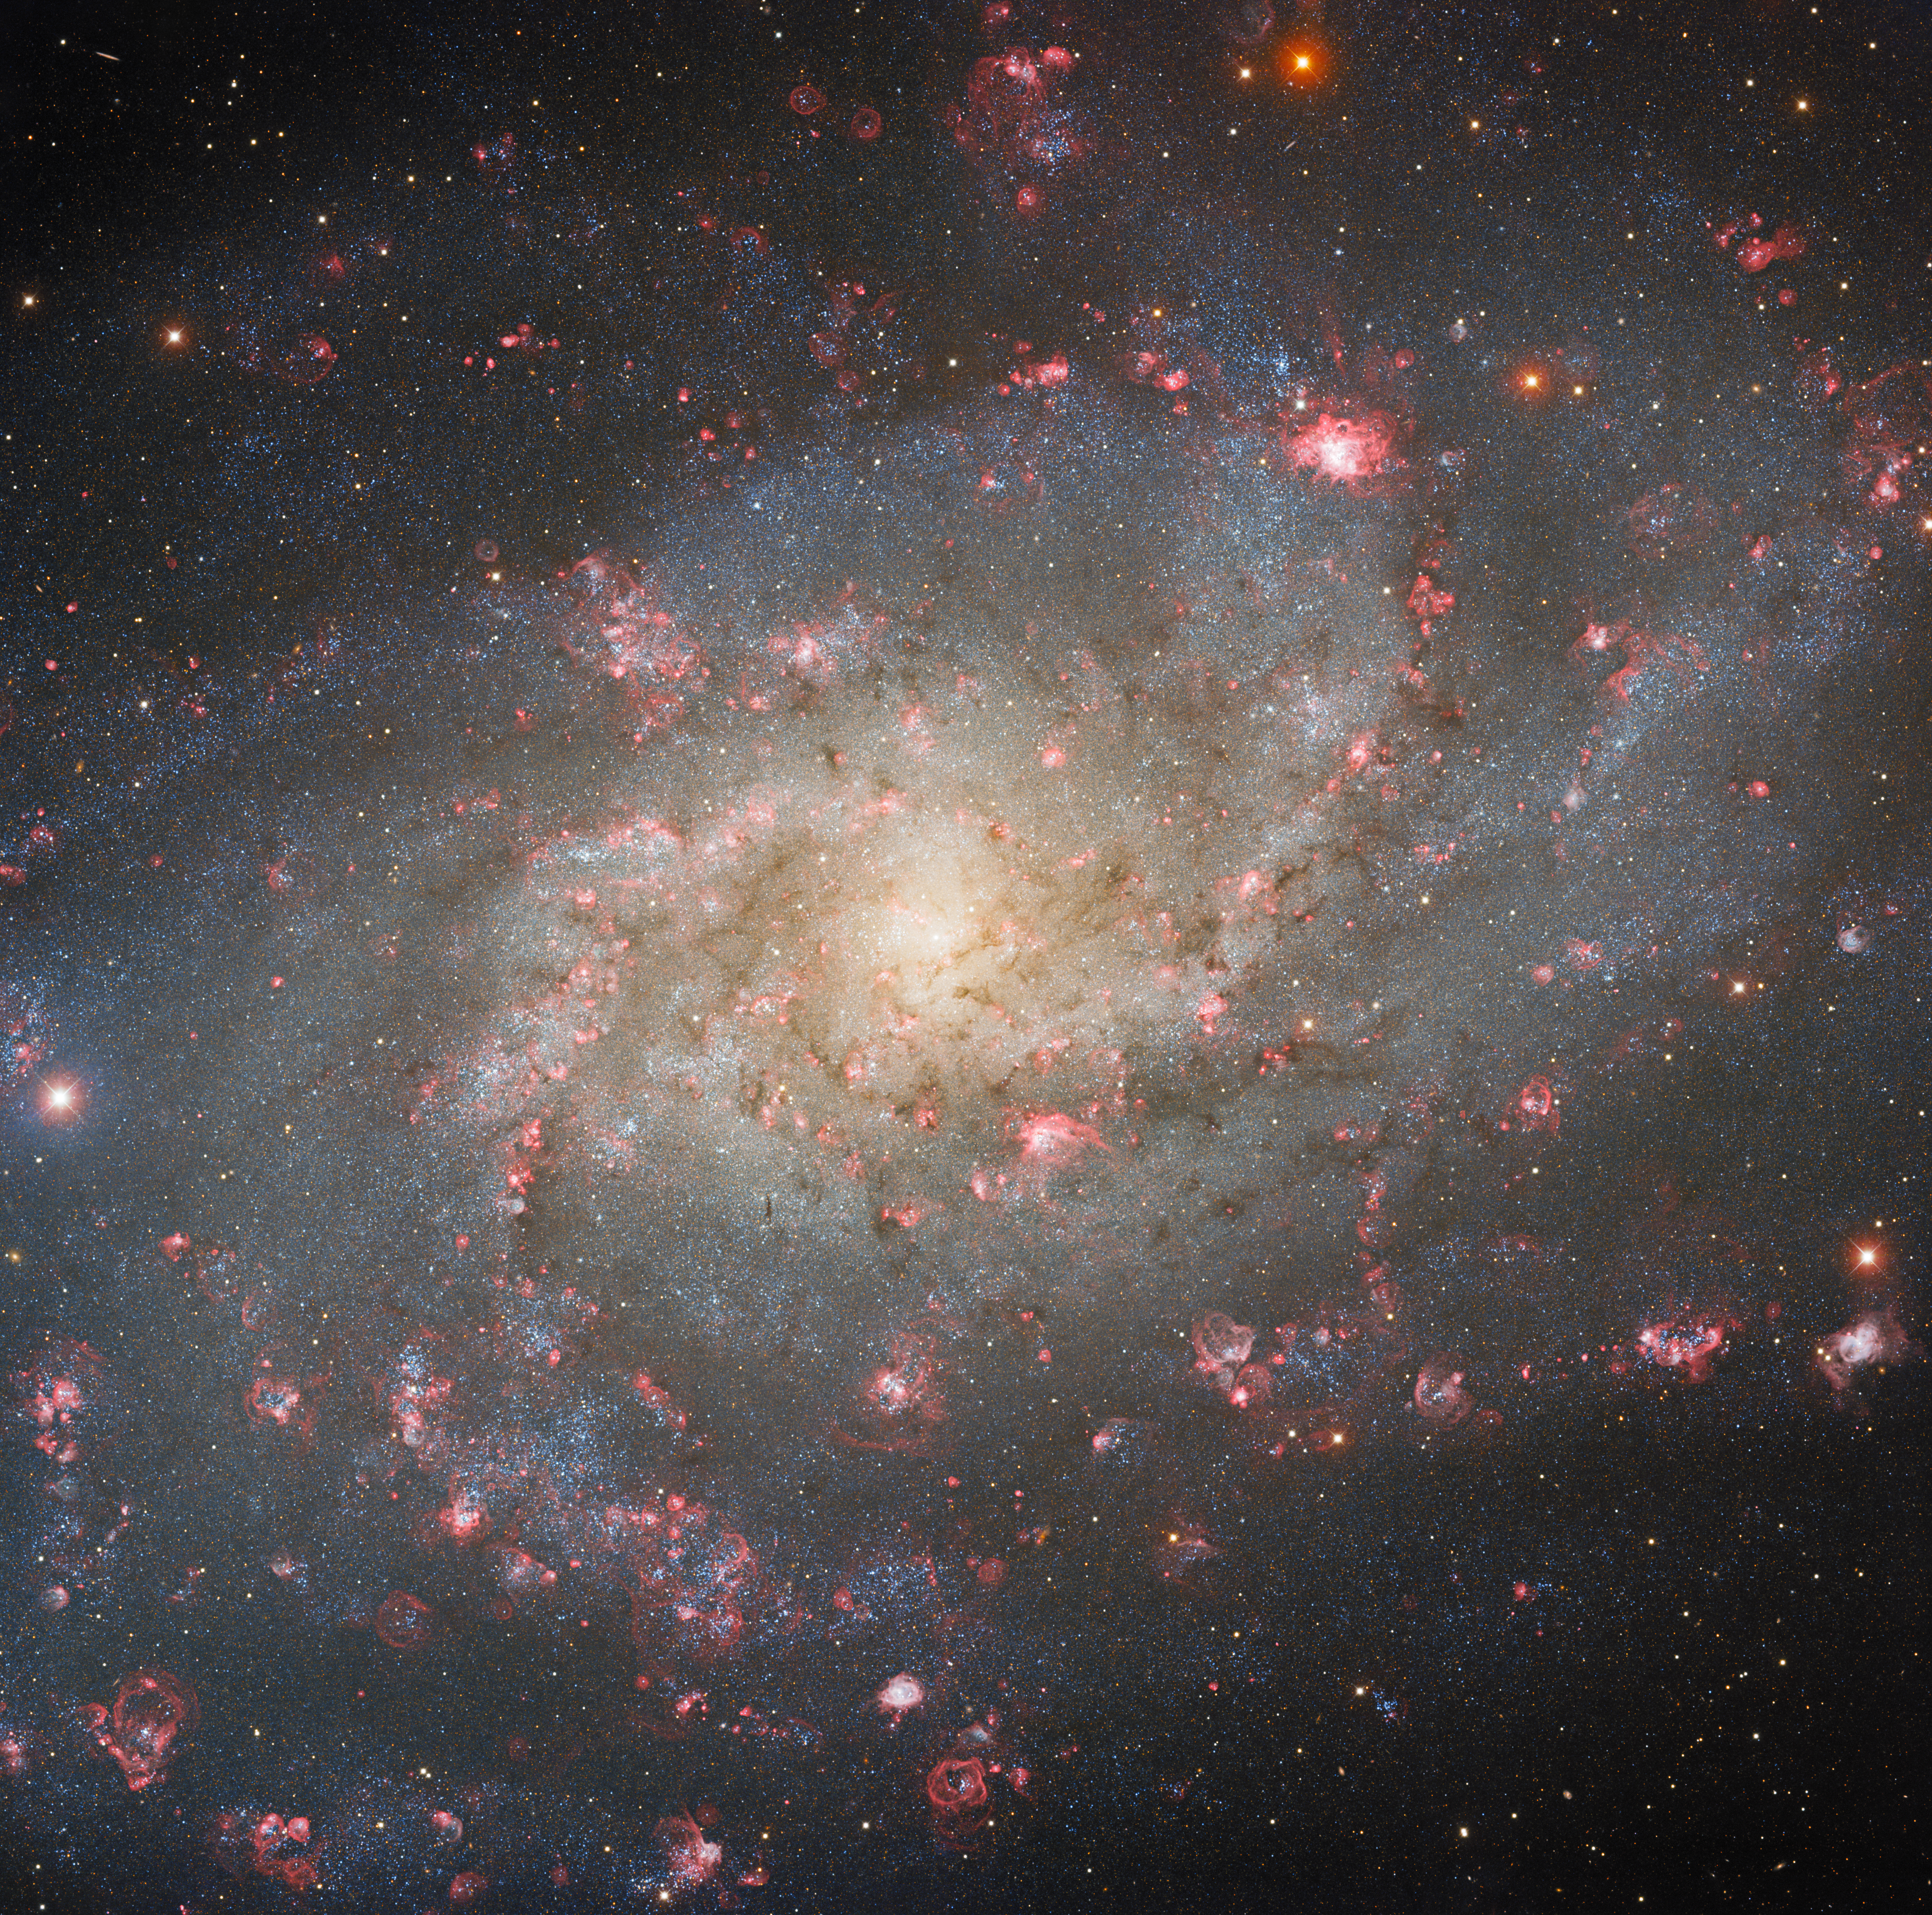

Destined to Collide

The Triangulum Galaxy, otherwise known as Messier 33, lies almost 3 million light-years from Earth, and is a near neighbor of the Andromeda Galaxy. The galaxy is imaged here by the Nicholas U. Mayall 4-meter Telescope, located at Kitt Peak National Observatory (KPNO), a Program of NSF NOIRLab.

The Triangulum Galaxy is the third-largest member of the Local Group, a cluster of galaxies that includes our Milky Way and its closest neighbors. The Andromeda Galaxy is the largest member. The Triangulum Galaxy and Andromeda Galaxy have history together, but astronomers are still investigating the details. Their close proximity has caused some researchers to suggest that Triangulum is a satellite of the Andromeda Galaxy, not unlike the way the Moon is a satellite of the Earth — just on a much, much bigger scale. Alternatively, some researchers propose that these two galaxies may be independent and have simply brushed past each other, as evidenced by streams of stars and neutral hydrogen gas linking the two galaxies. However they have interacted, it’s probable that they will dramatically collide in 2.5 billion years, resulting in their consolidation and eventual evolution into a lenticular galaxy.

Credit: KPNO/NOIRLab/NSF/AURA Data obtained and processed by: P. Massey (Lowell Obs.), G. Jacoby, K. Olsen, & C. Smith (AURA/NSF) Image processing: M. Zamani (NSF NOIRLab), A. Hussein (NSF NOIRLab) & D. de Martin (NSF NOIRLab)